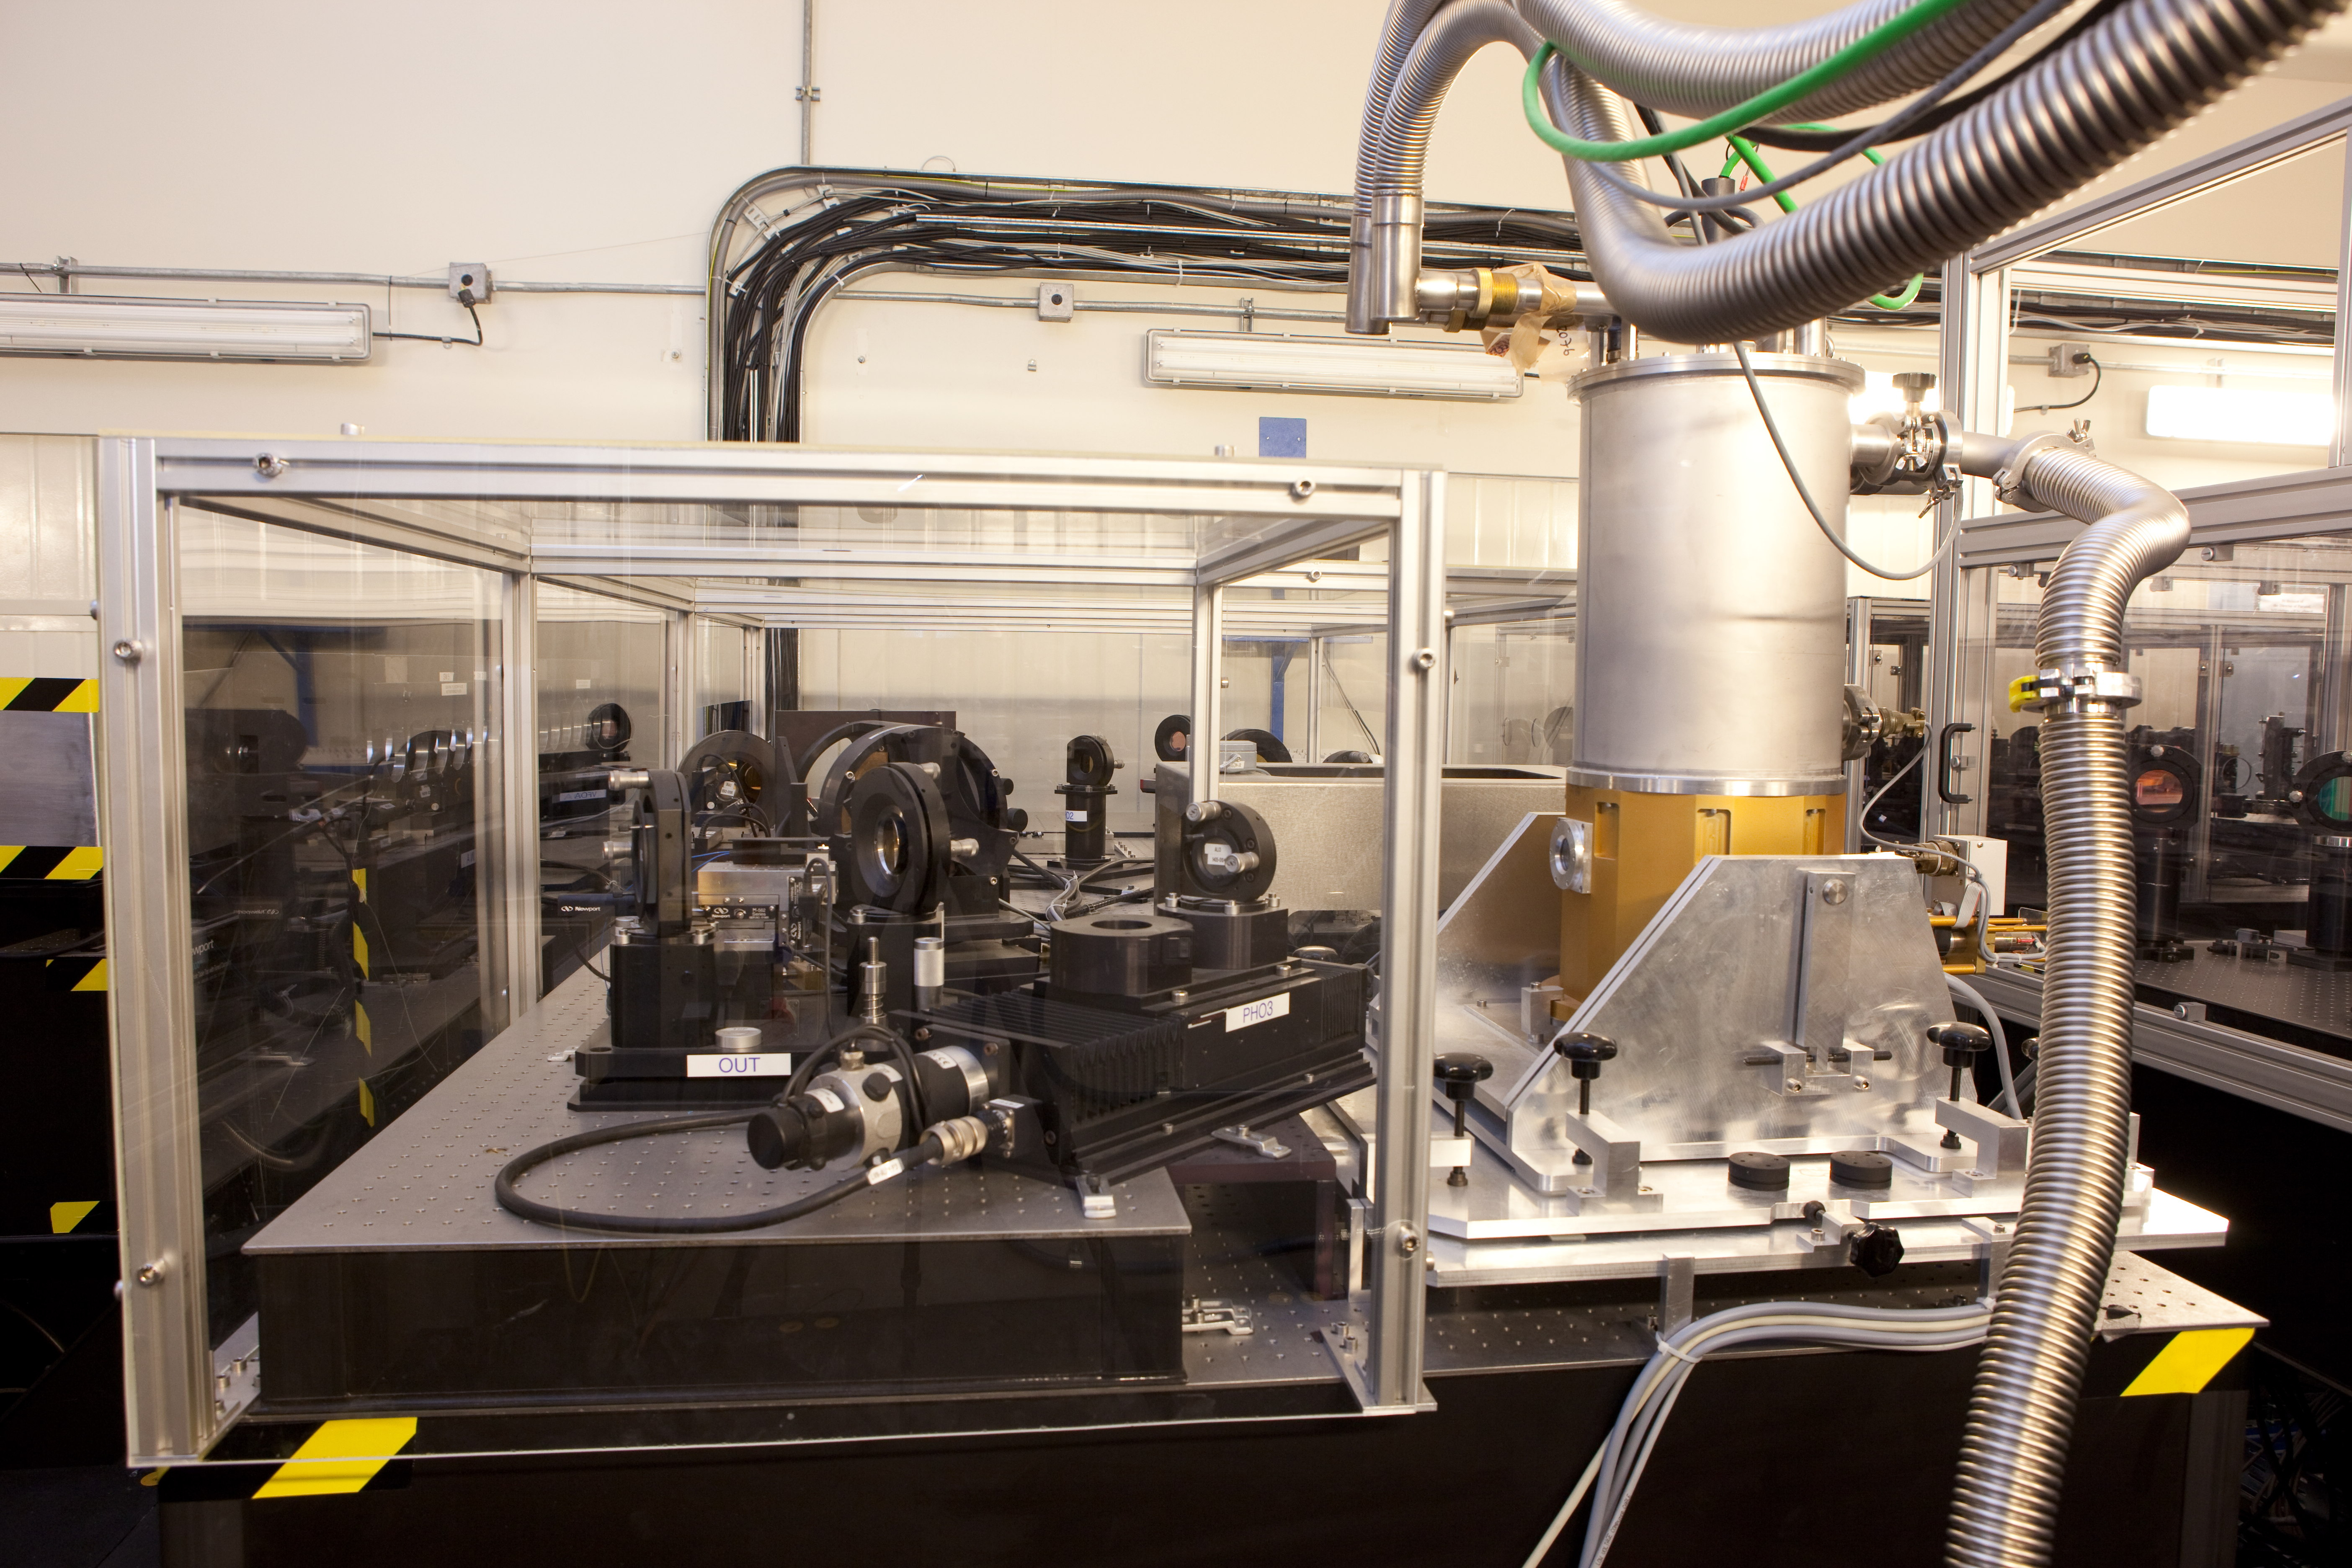

VLTI lab VINCI

A view of the VINCI device from March 2009.

Credit: ESO